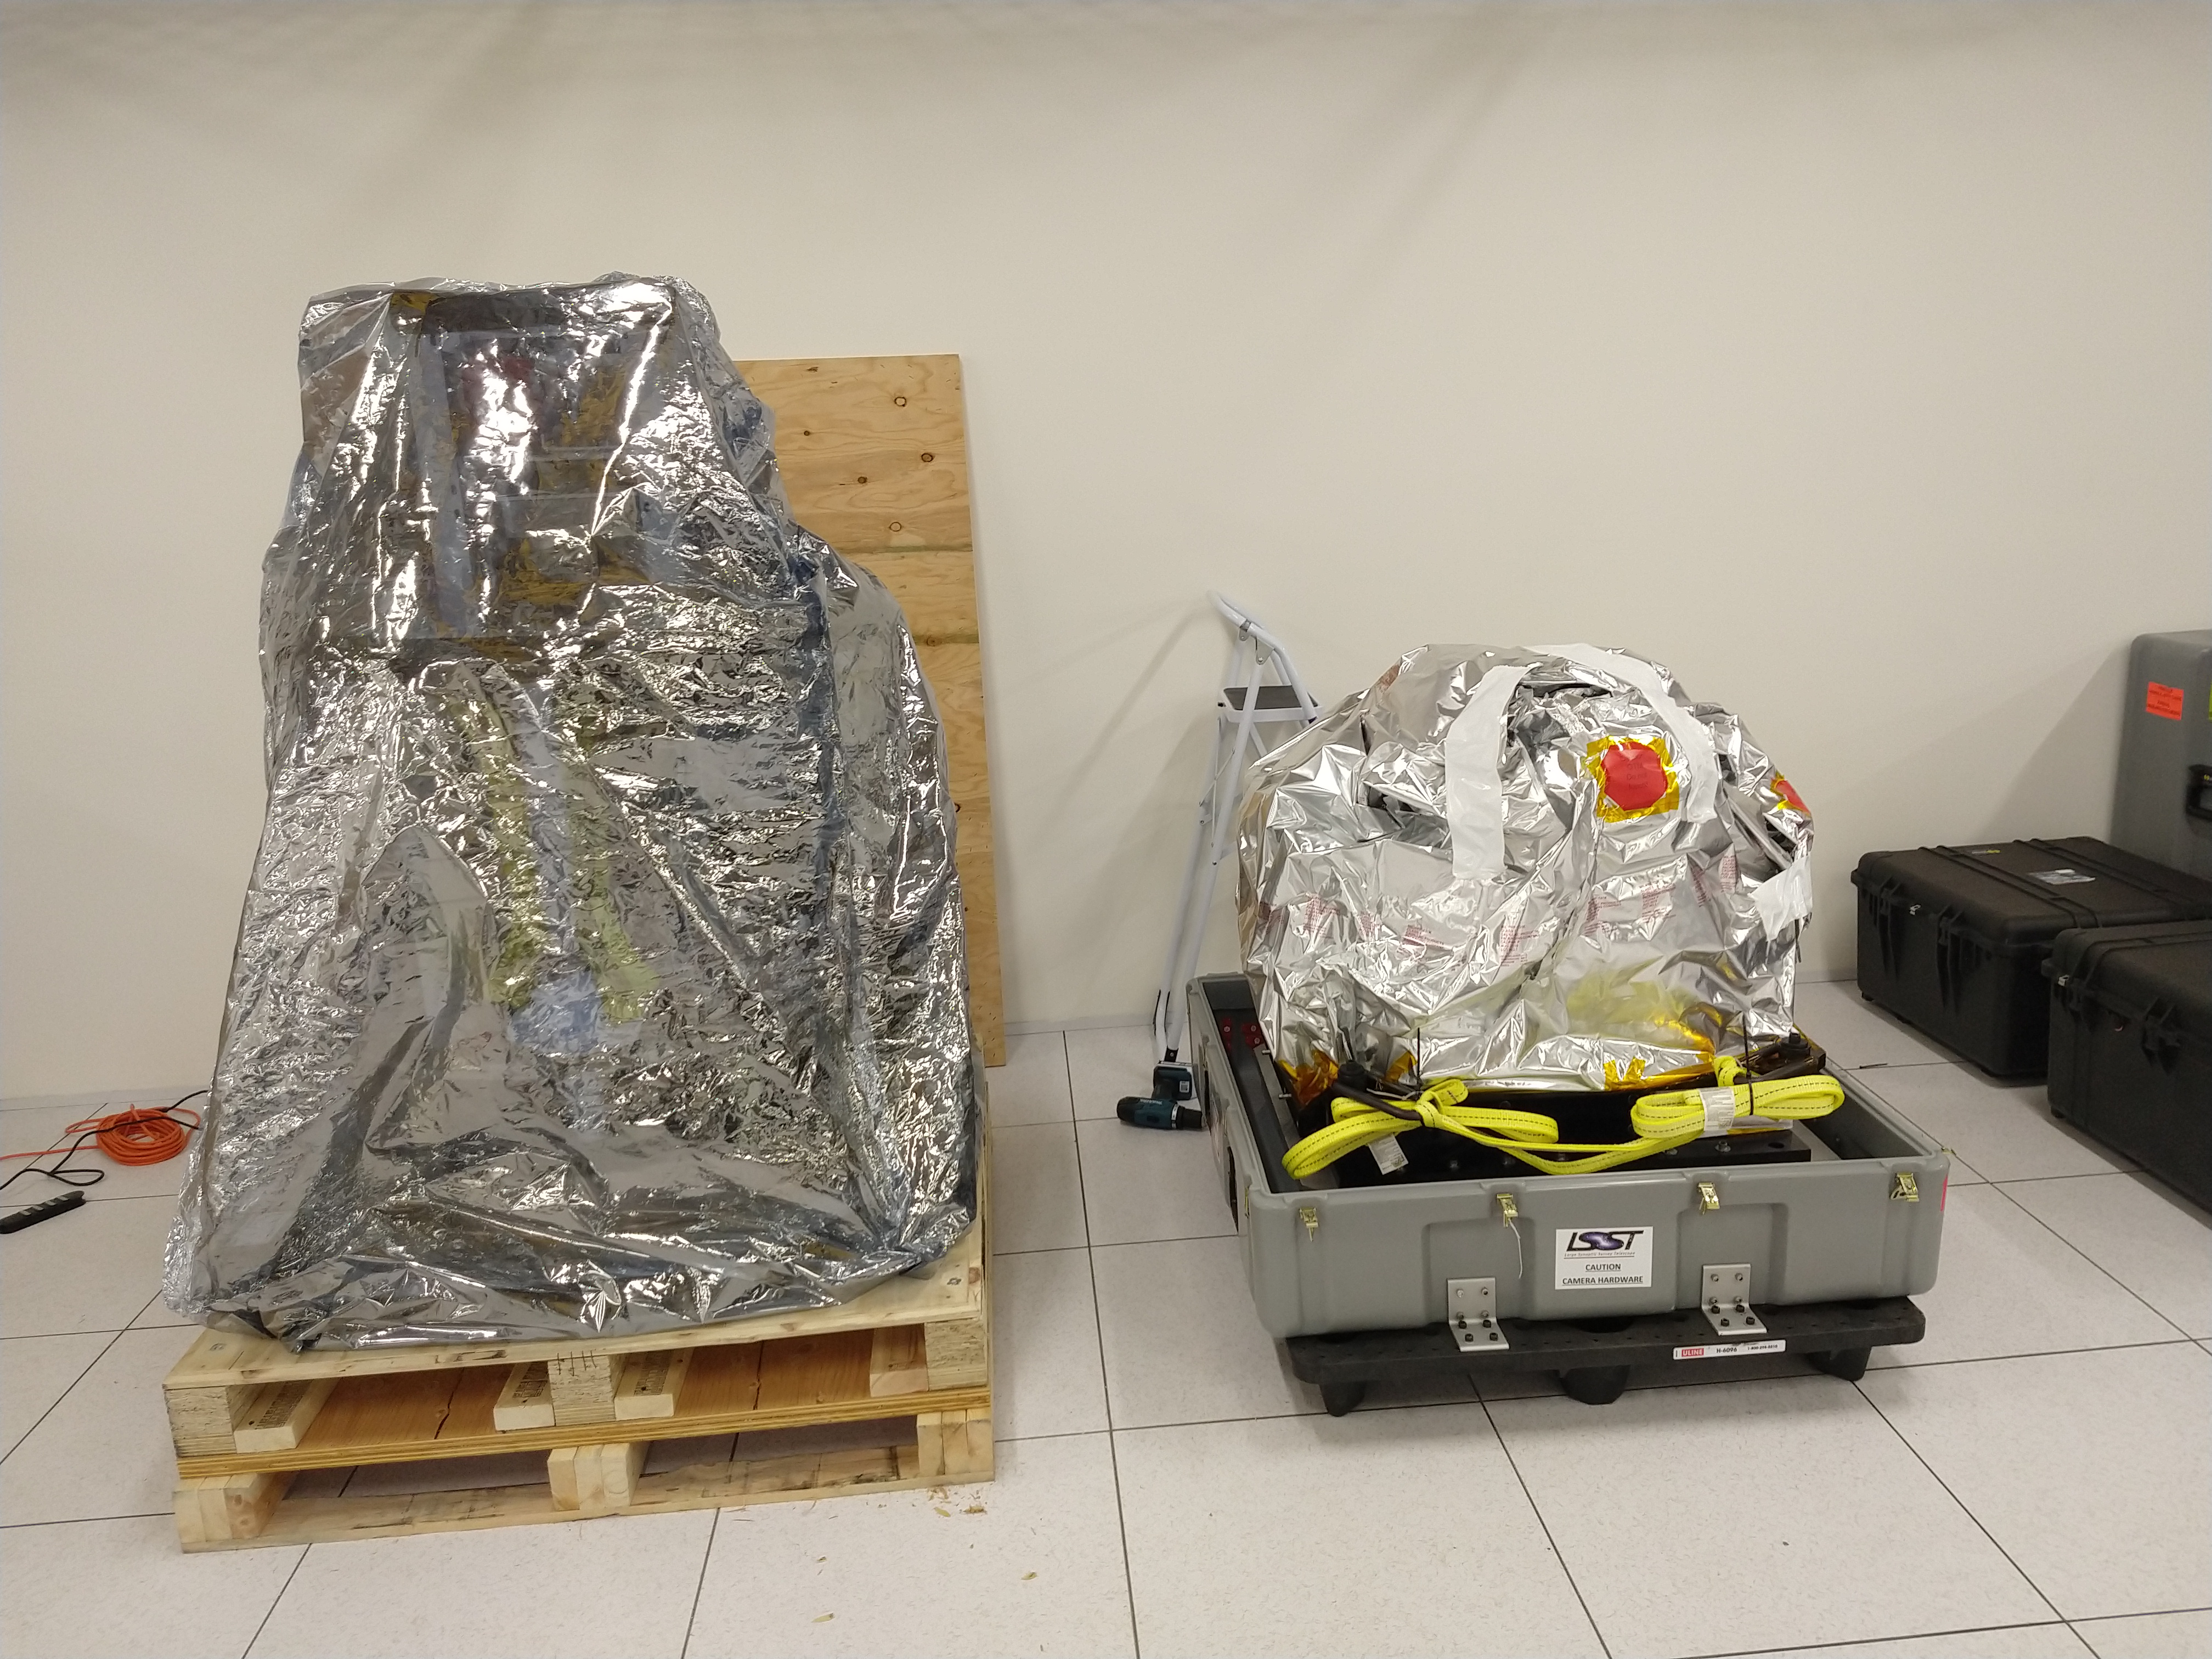

ComCam Arrives in La Serena

The Rubin Observatory Commissioning Camera, which left Tucson on March 16th, has safely arrived in La Serena, Chile. It was unpacked in the La Serena Data Center, and inspections showed that the physical components are in good shape. Next, ComCam will be set up in a safe configuration and the team will determine which testing activities can be done in the Data Center computer room while the summit is closed. The ComCam integration structure is still en route to Chile by ship, and is scheduled to arrive in late April.

Credit: Rubin Observatory/NSF/AURA